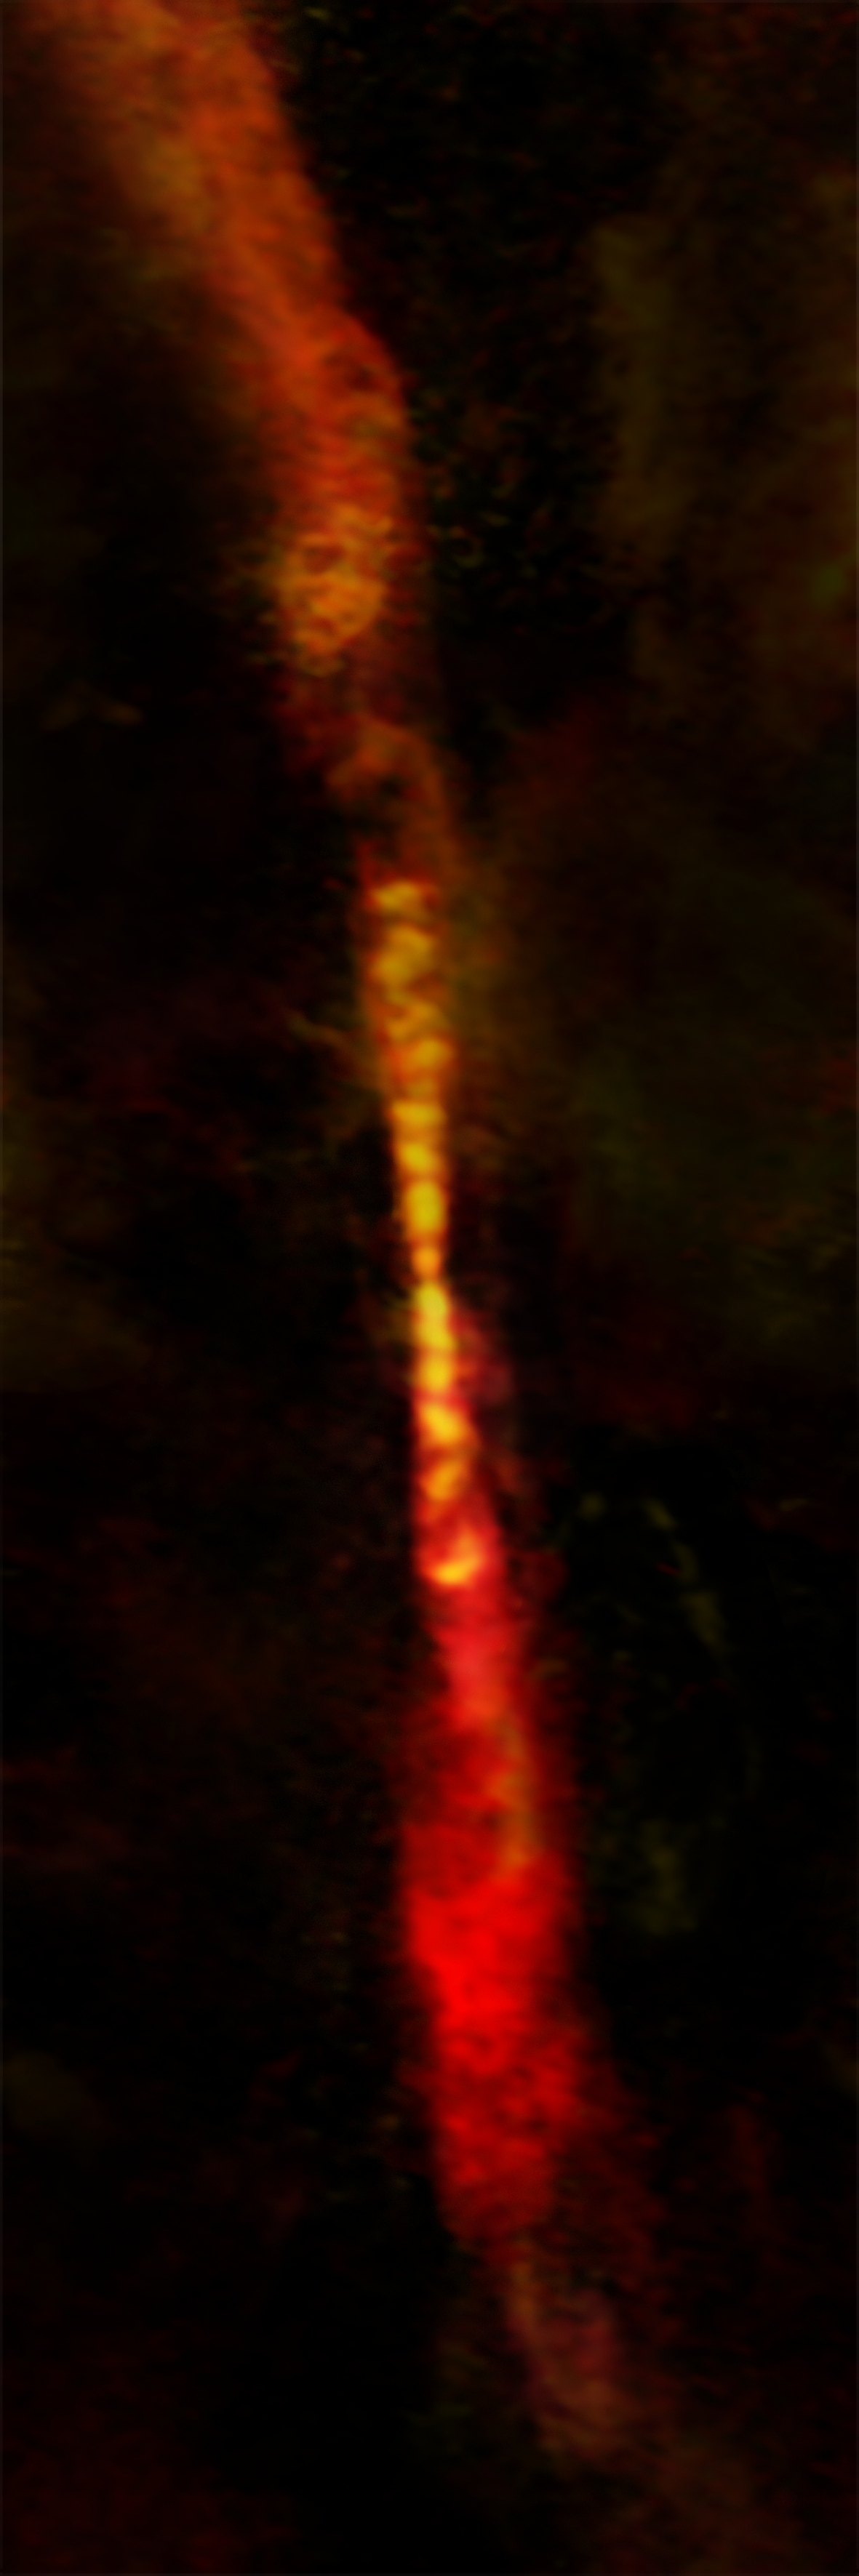

Protostar Growth Spurts

Astronomers using ALMA have imaged the episodic outflow of a young protostar known as CARMA-7. The twin jets -- each nearly 2.46 trillion kilometers long -- have distinct gaps, revealing that the star is growing by fits-and-starts.

Credit: B. Saxton (NRAO/AUI/NSF); A. Plunkett et al.; ALMA (NRAO/ESO/NAOJ)